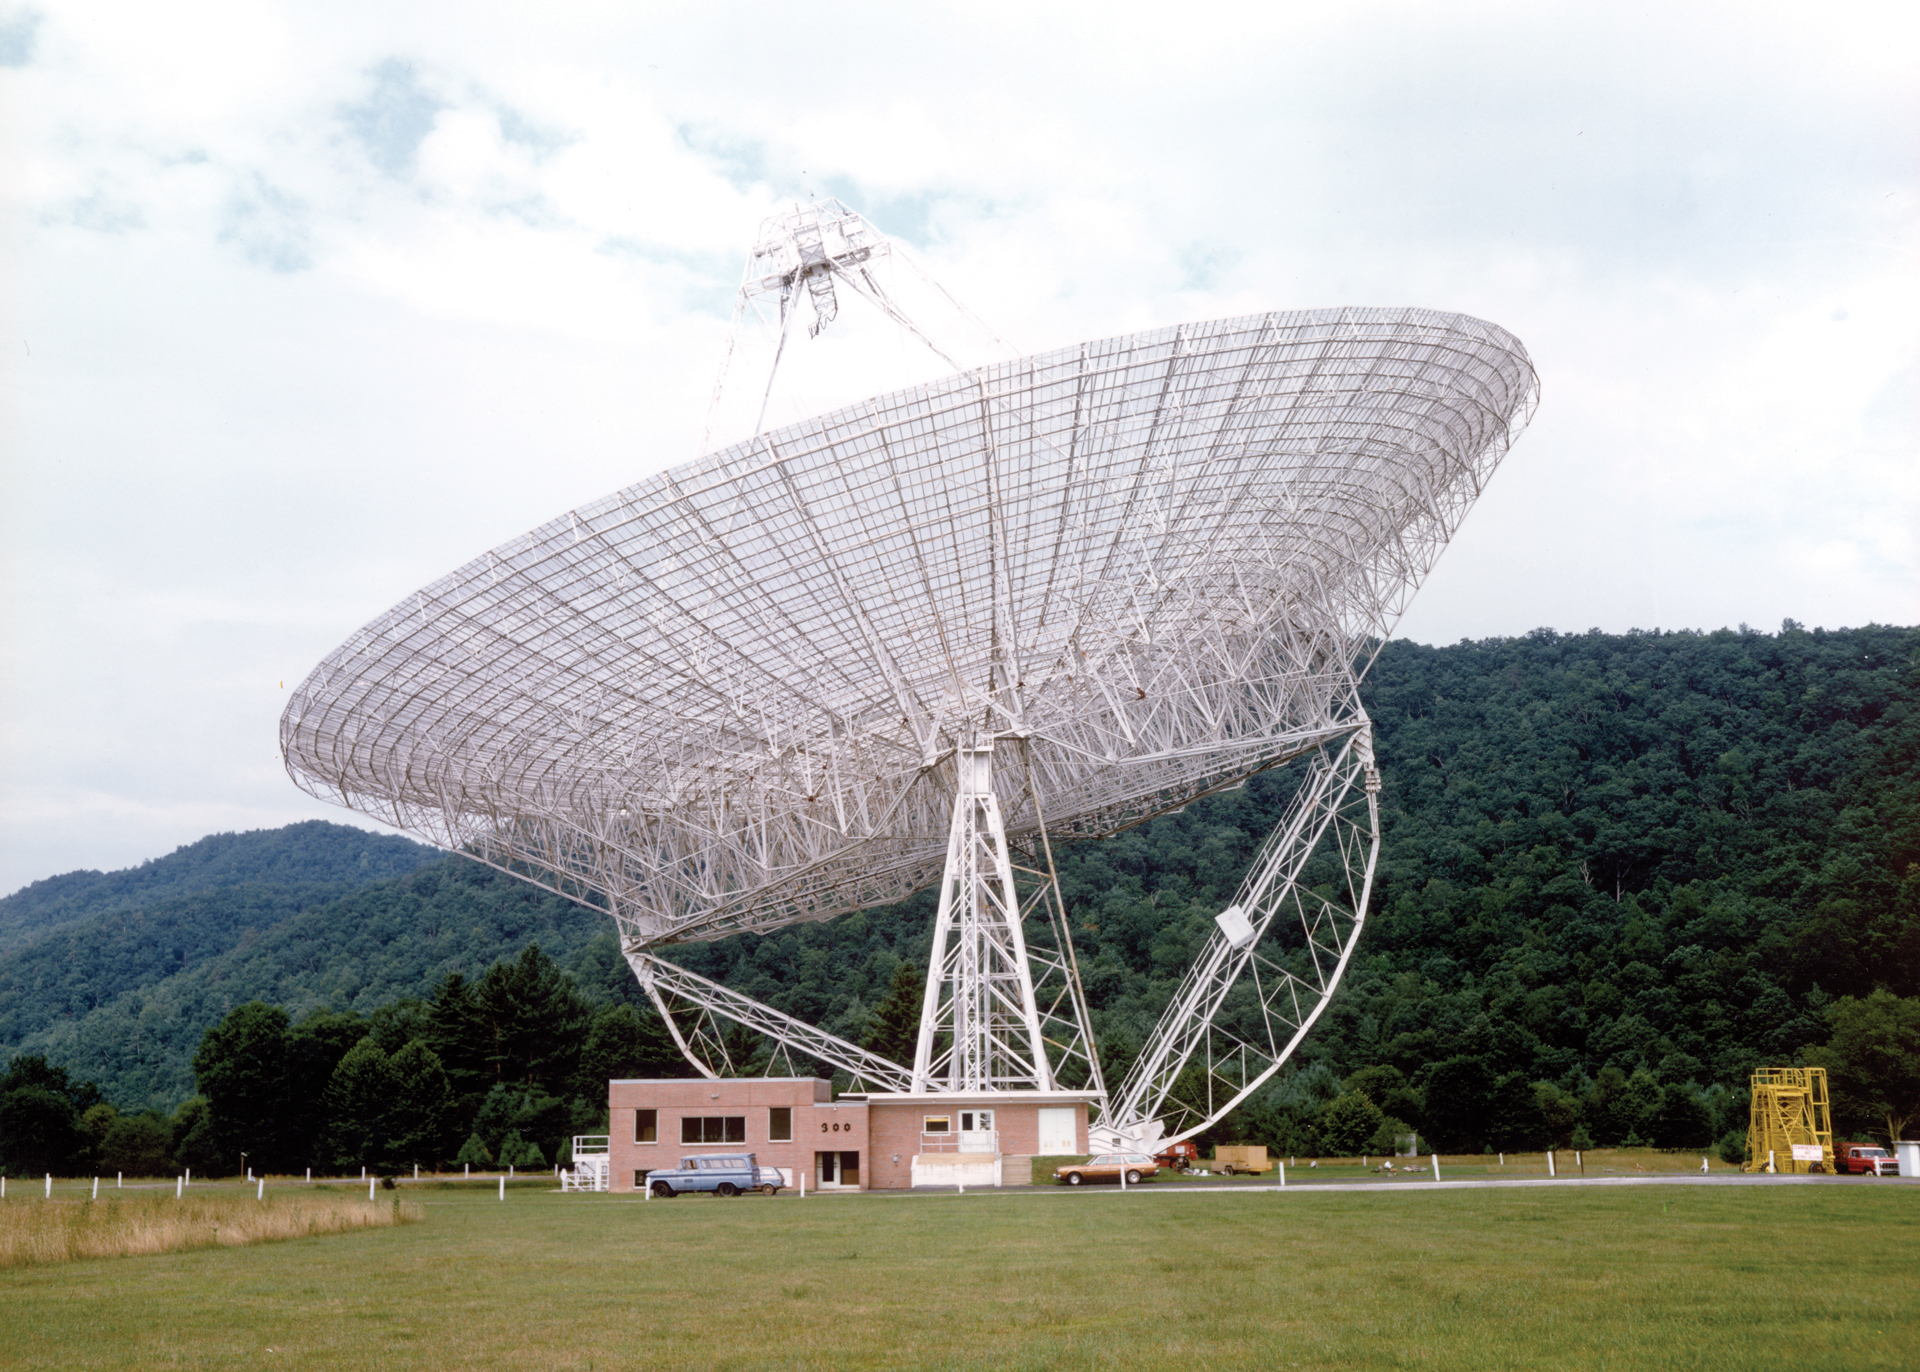

A telescope that couldn’t spin

The 300-foot telescope in Green Bank, West Virginia was a transit telescope, meaning that it could only lift and dip, not spin around on its base. In this photo, the 300-foot (after its 1970 surface upgrade) impressively poses at an angle, showing off how well balanced it was on its semi-circle gear. Its upgraded control building is directly beneath it.

Credit: NRAO/AUI/NSF